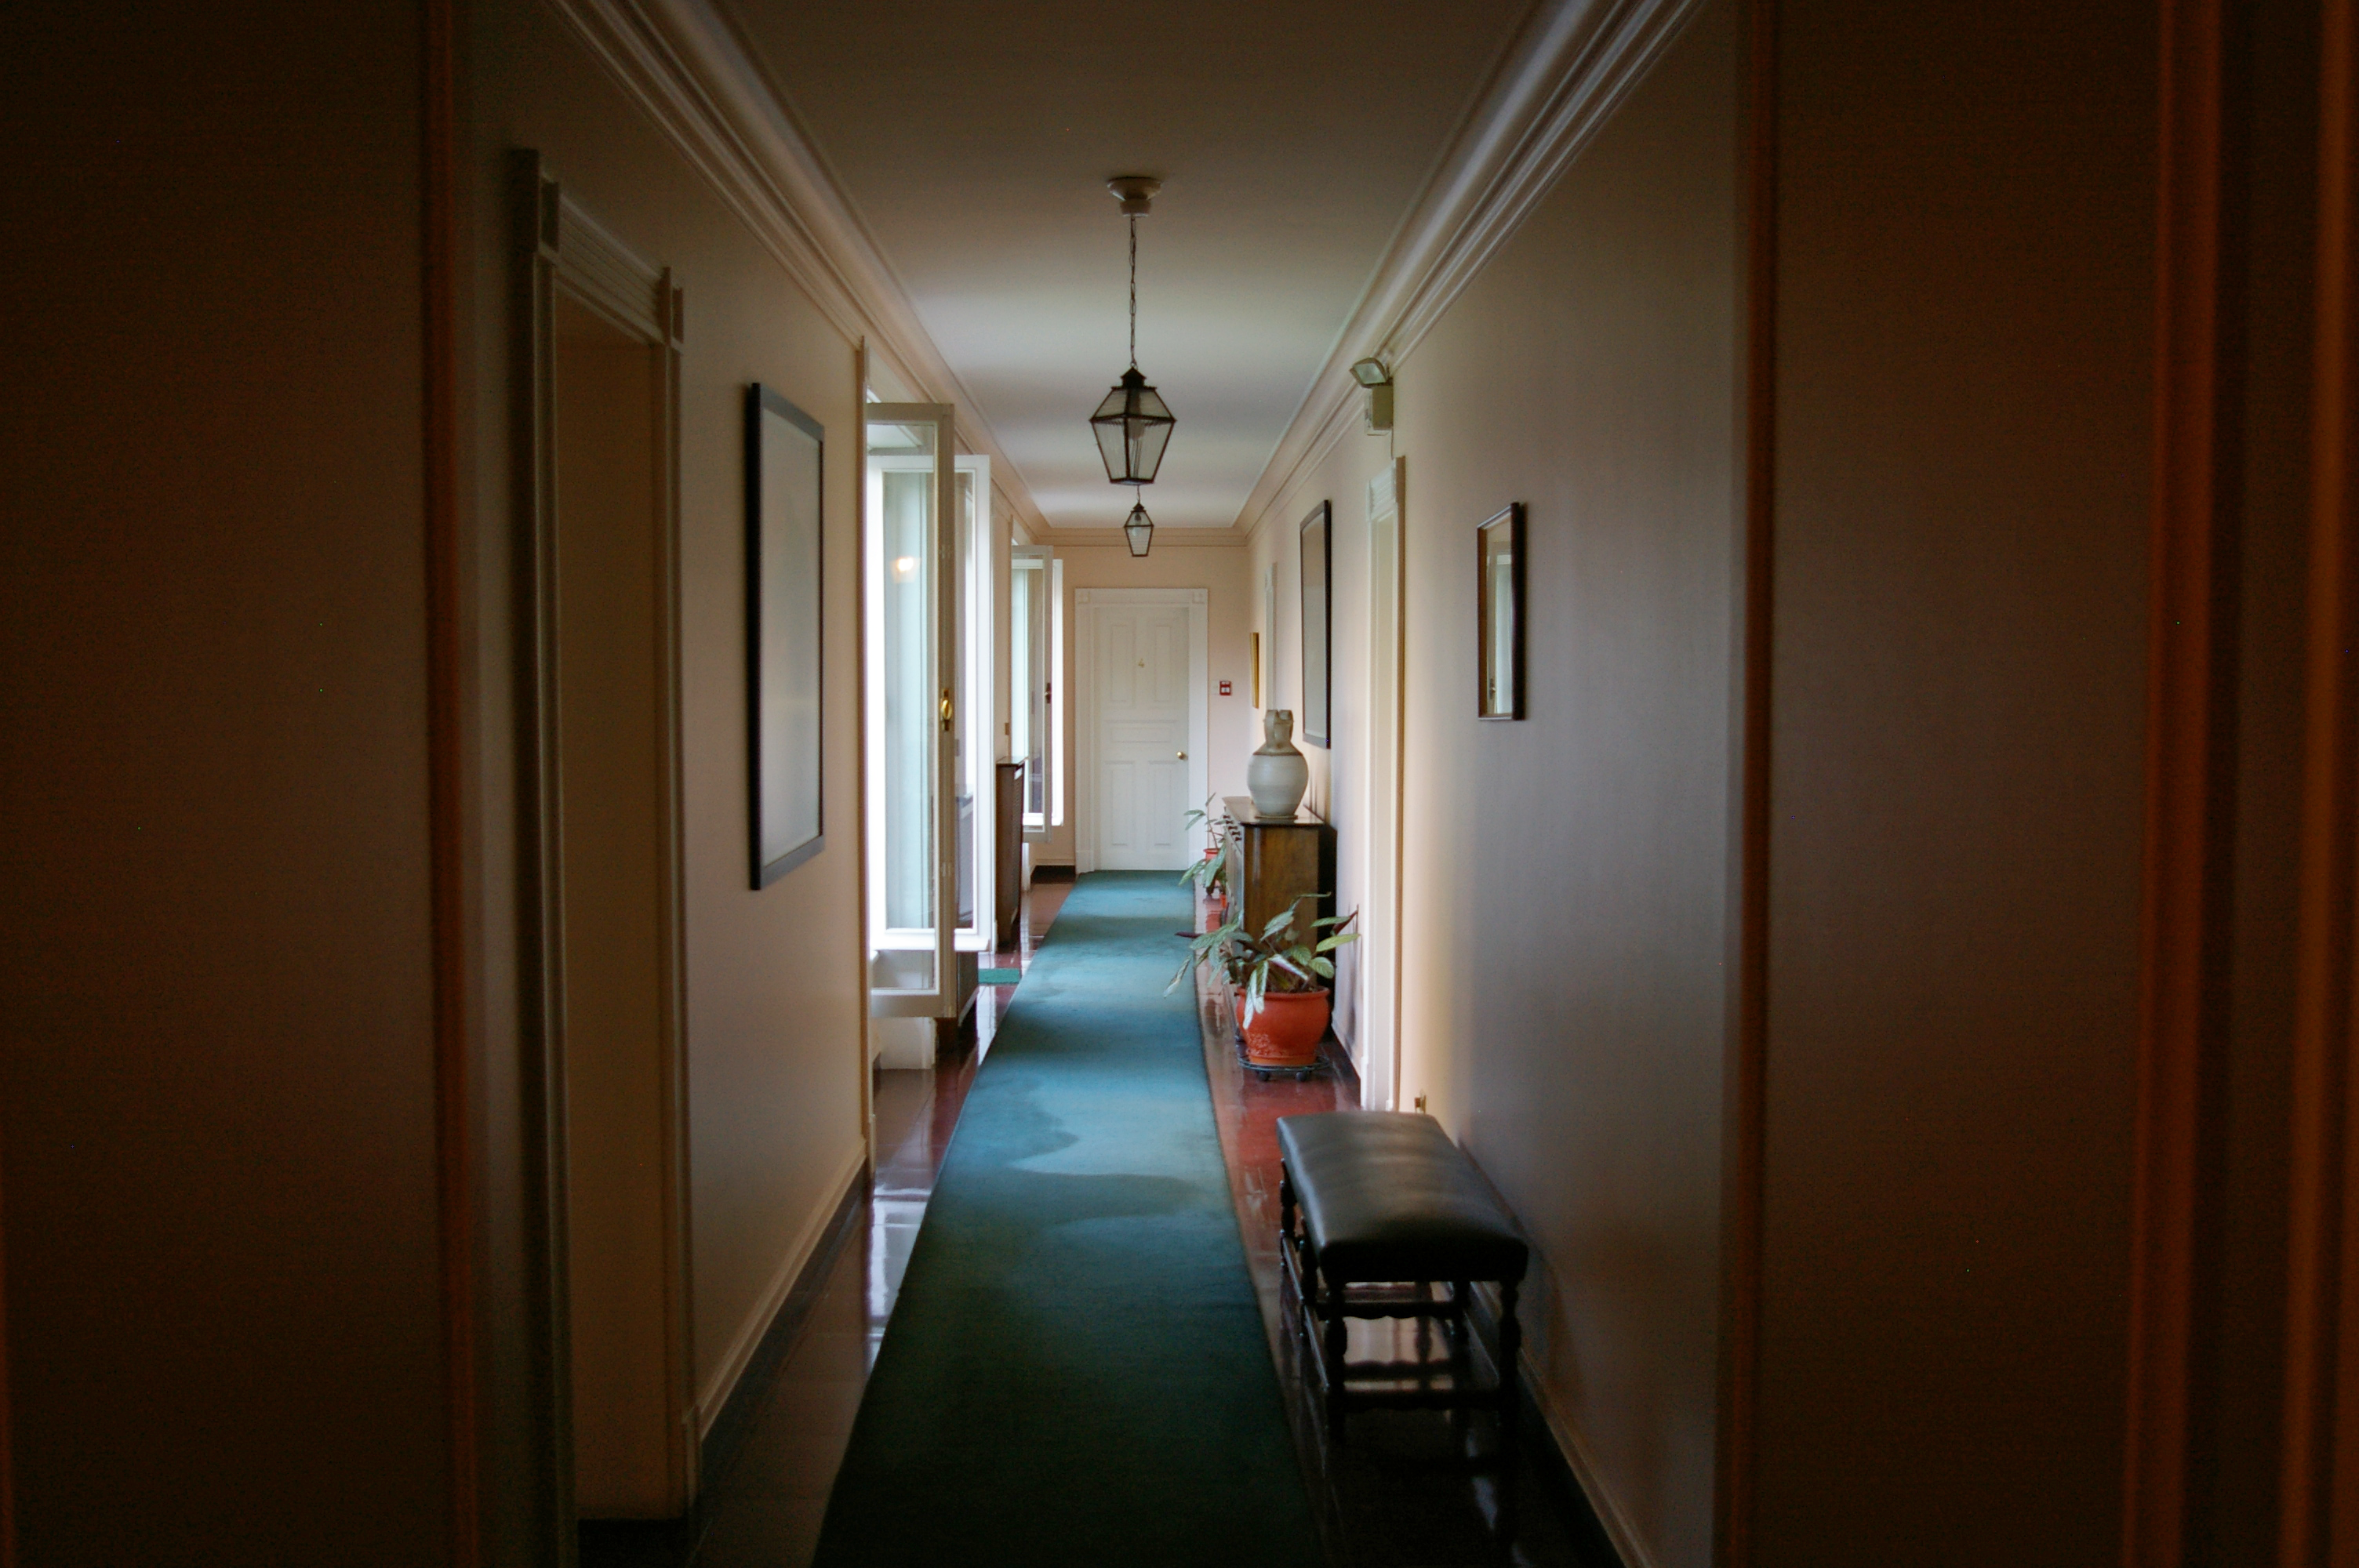

Hallway at the ESO guesthouse in Vitacura

Hallways at the ESO guesthouse in Vitacura, Santiago de Chile.

Credit: ESO/M. Tewes